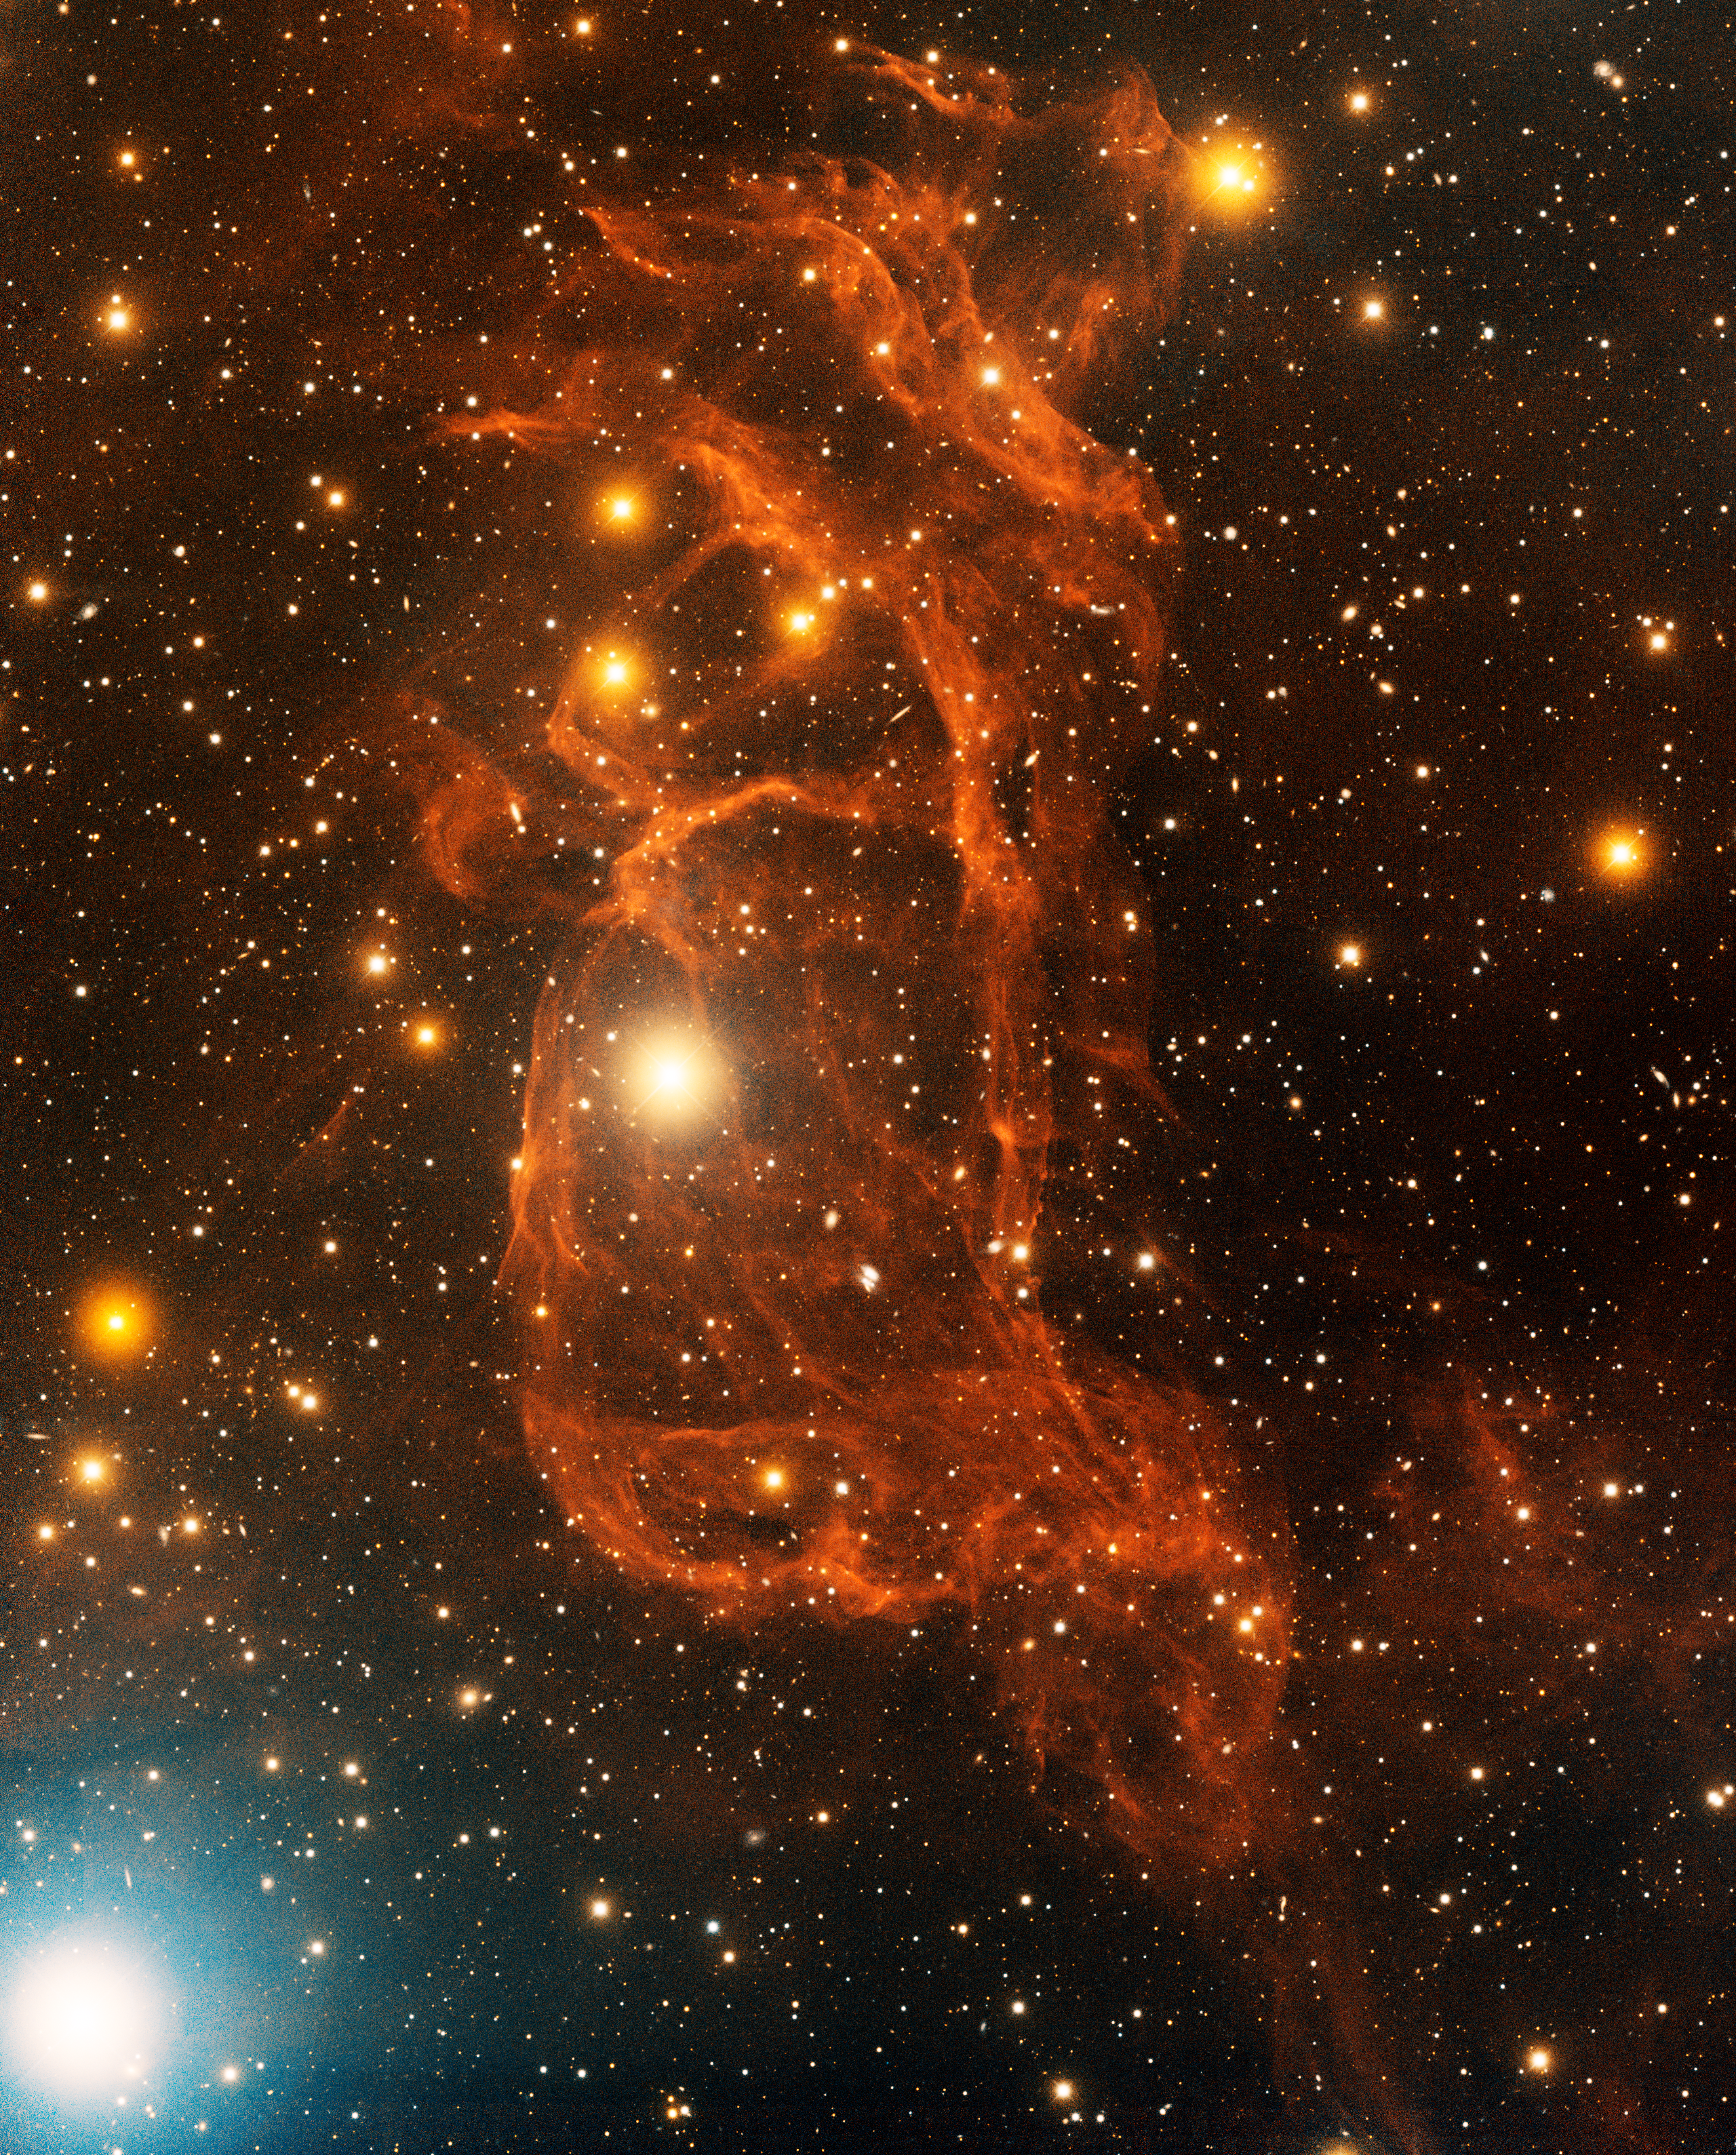

Sh2-260 North

This image was obtained with the wide-field view of the Mosaic camera on the Mayall 4-meter telescope at Kitt Peak National Observatory. It shows the northern part of Sh2-260, an enigmatic HII region. The nebula also contains another lobe below the image. What is responsible for its twisted, double-lobed structure is unknown, although it might be related to the giant lambda Orionis molecular right to the east. The image was generated with observations in the B (blue), I (orange) and Hydrogen-Alpha (red) filters. In this image, North is up, East is to the left.

Credit: T.A. Rector (University of Alaska Anchorage) and H. Schweiker (WIYN and NOIRLab/NSF/AURA)